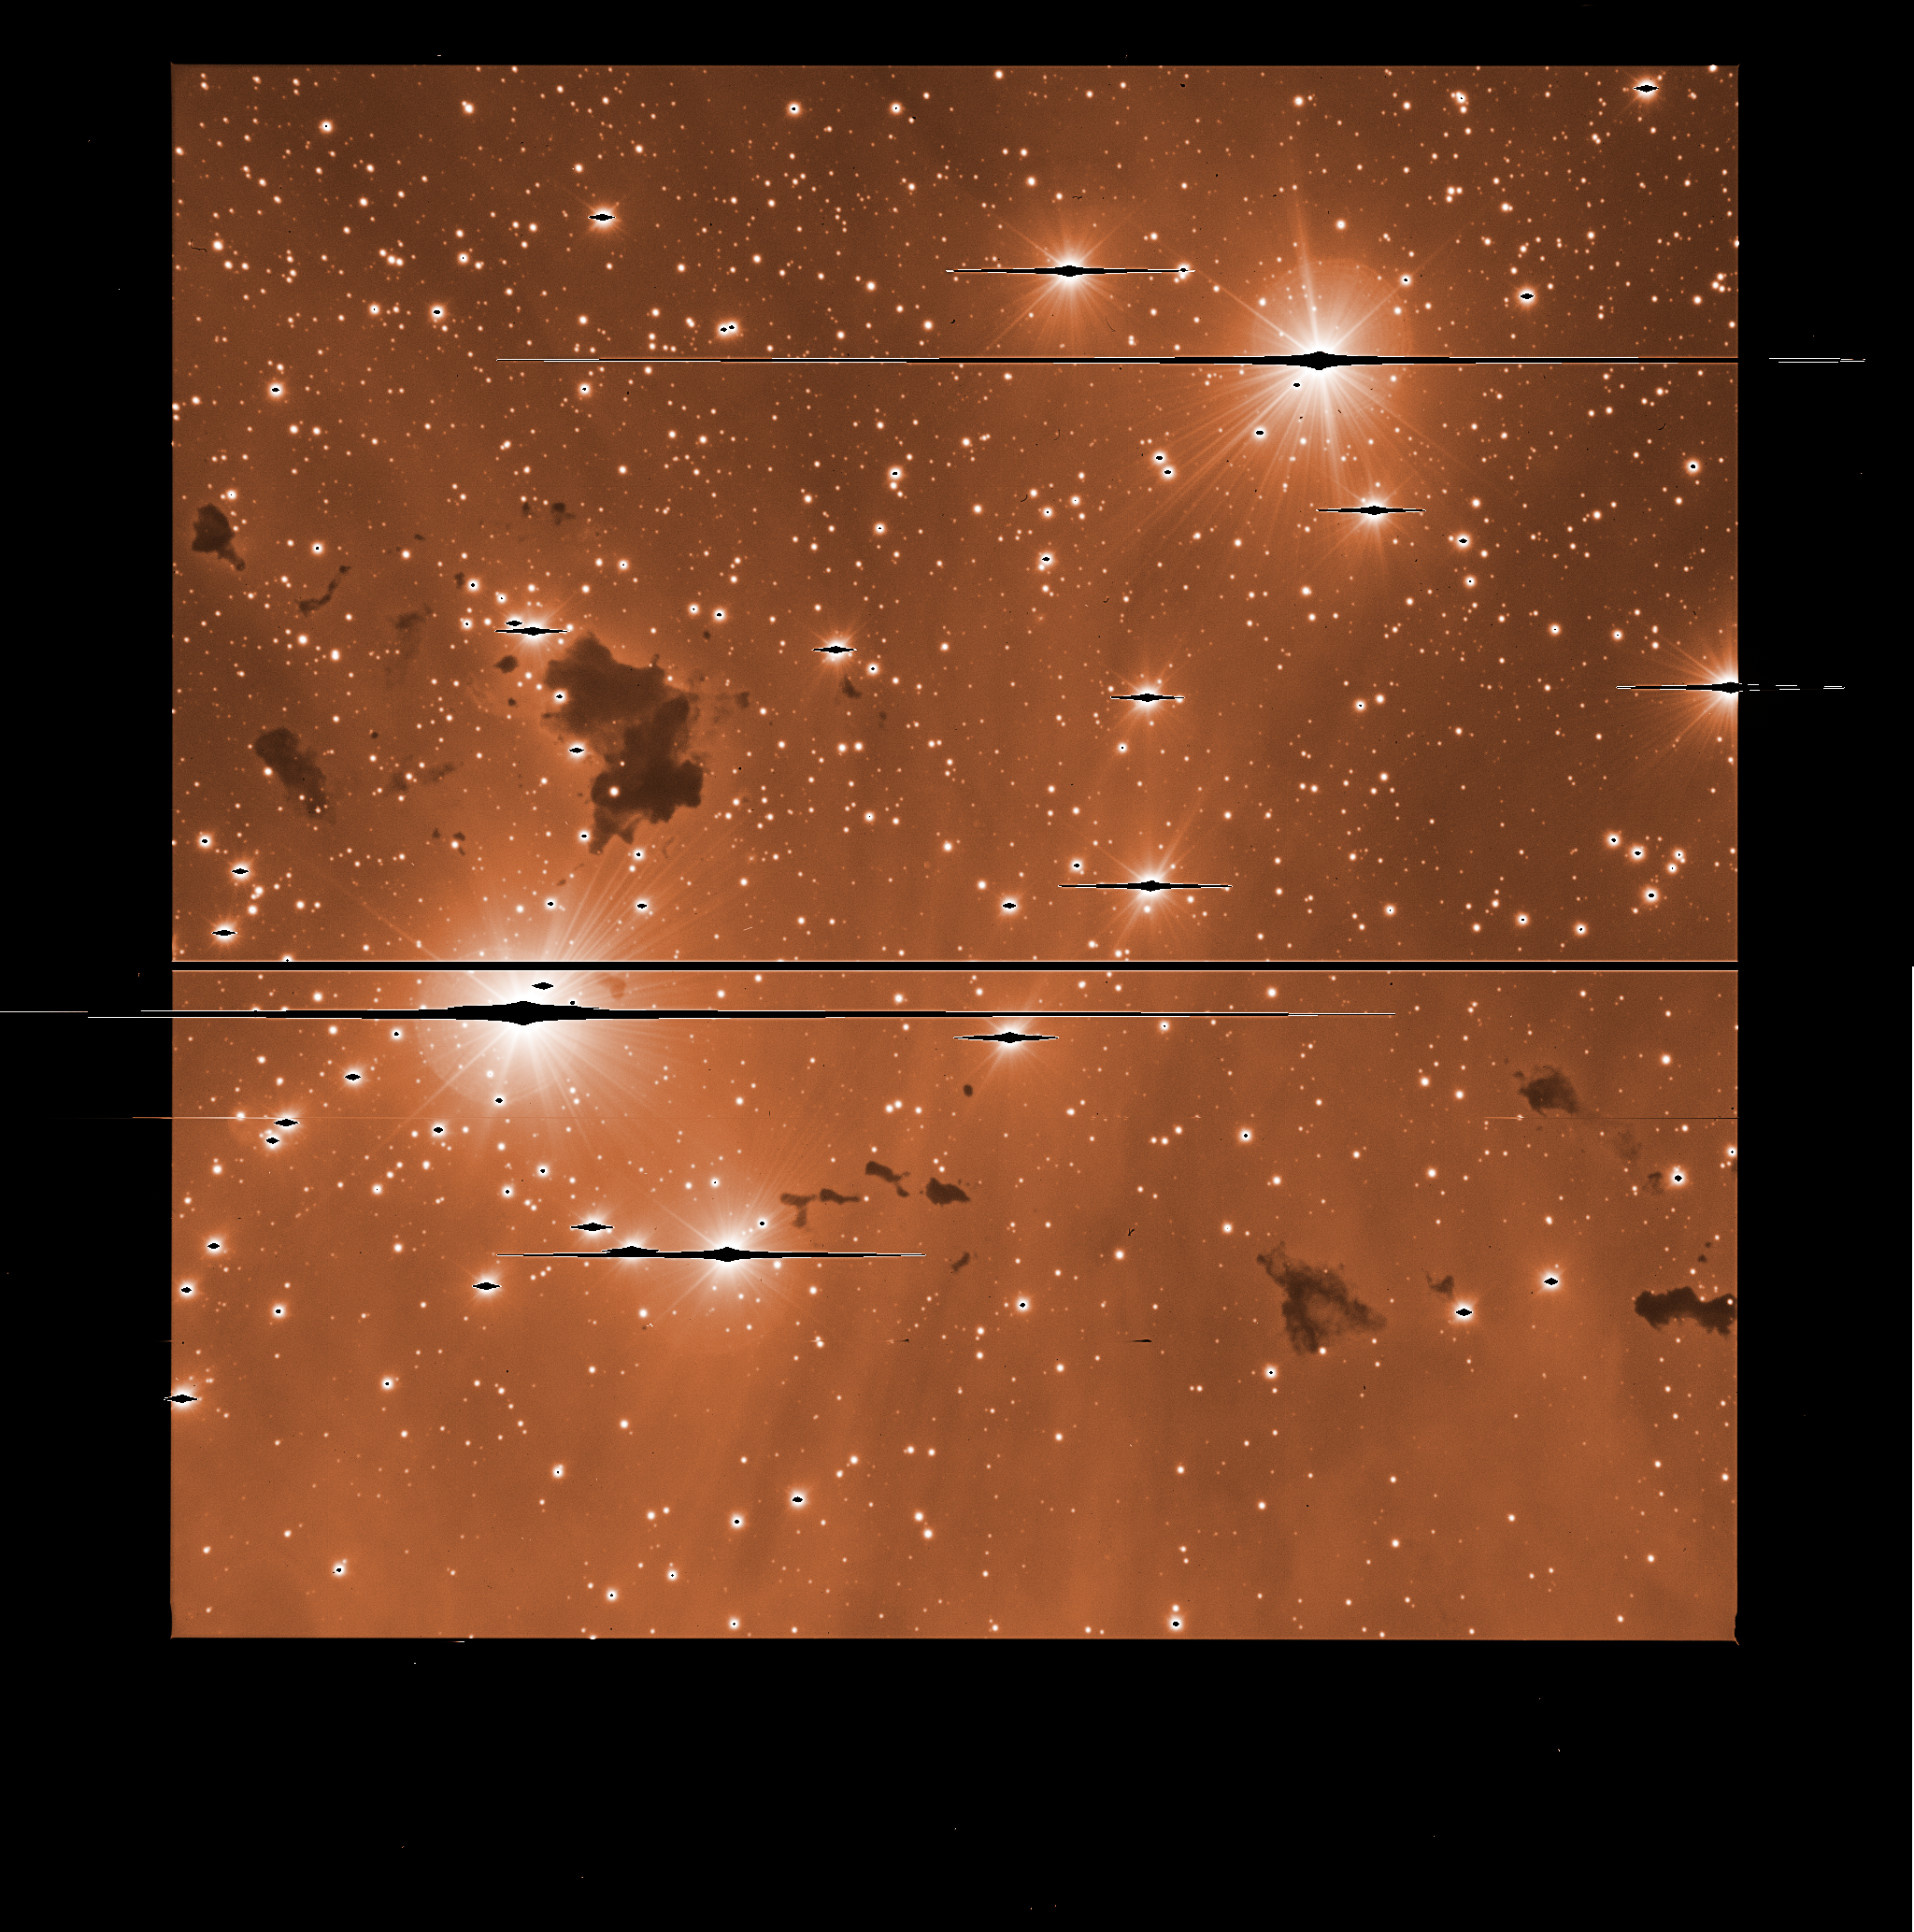

IC 2944 with FORS2

This raw image, straight from the instrument, was used, together with many others, to produce the main photo at the top of this page. The images taken with astronomical instruments are always monochromatic: the information on the colours is obtained by taking exposures through different glass filters. The thick black line cutting the field is the gap between the two detectors in the camera. Long “bleeds” caused by bright stars saturating the detector are also visible.

Credit: ESO